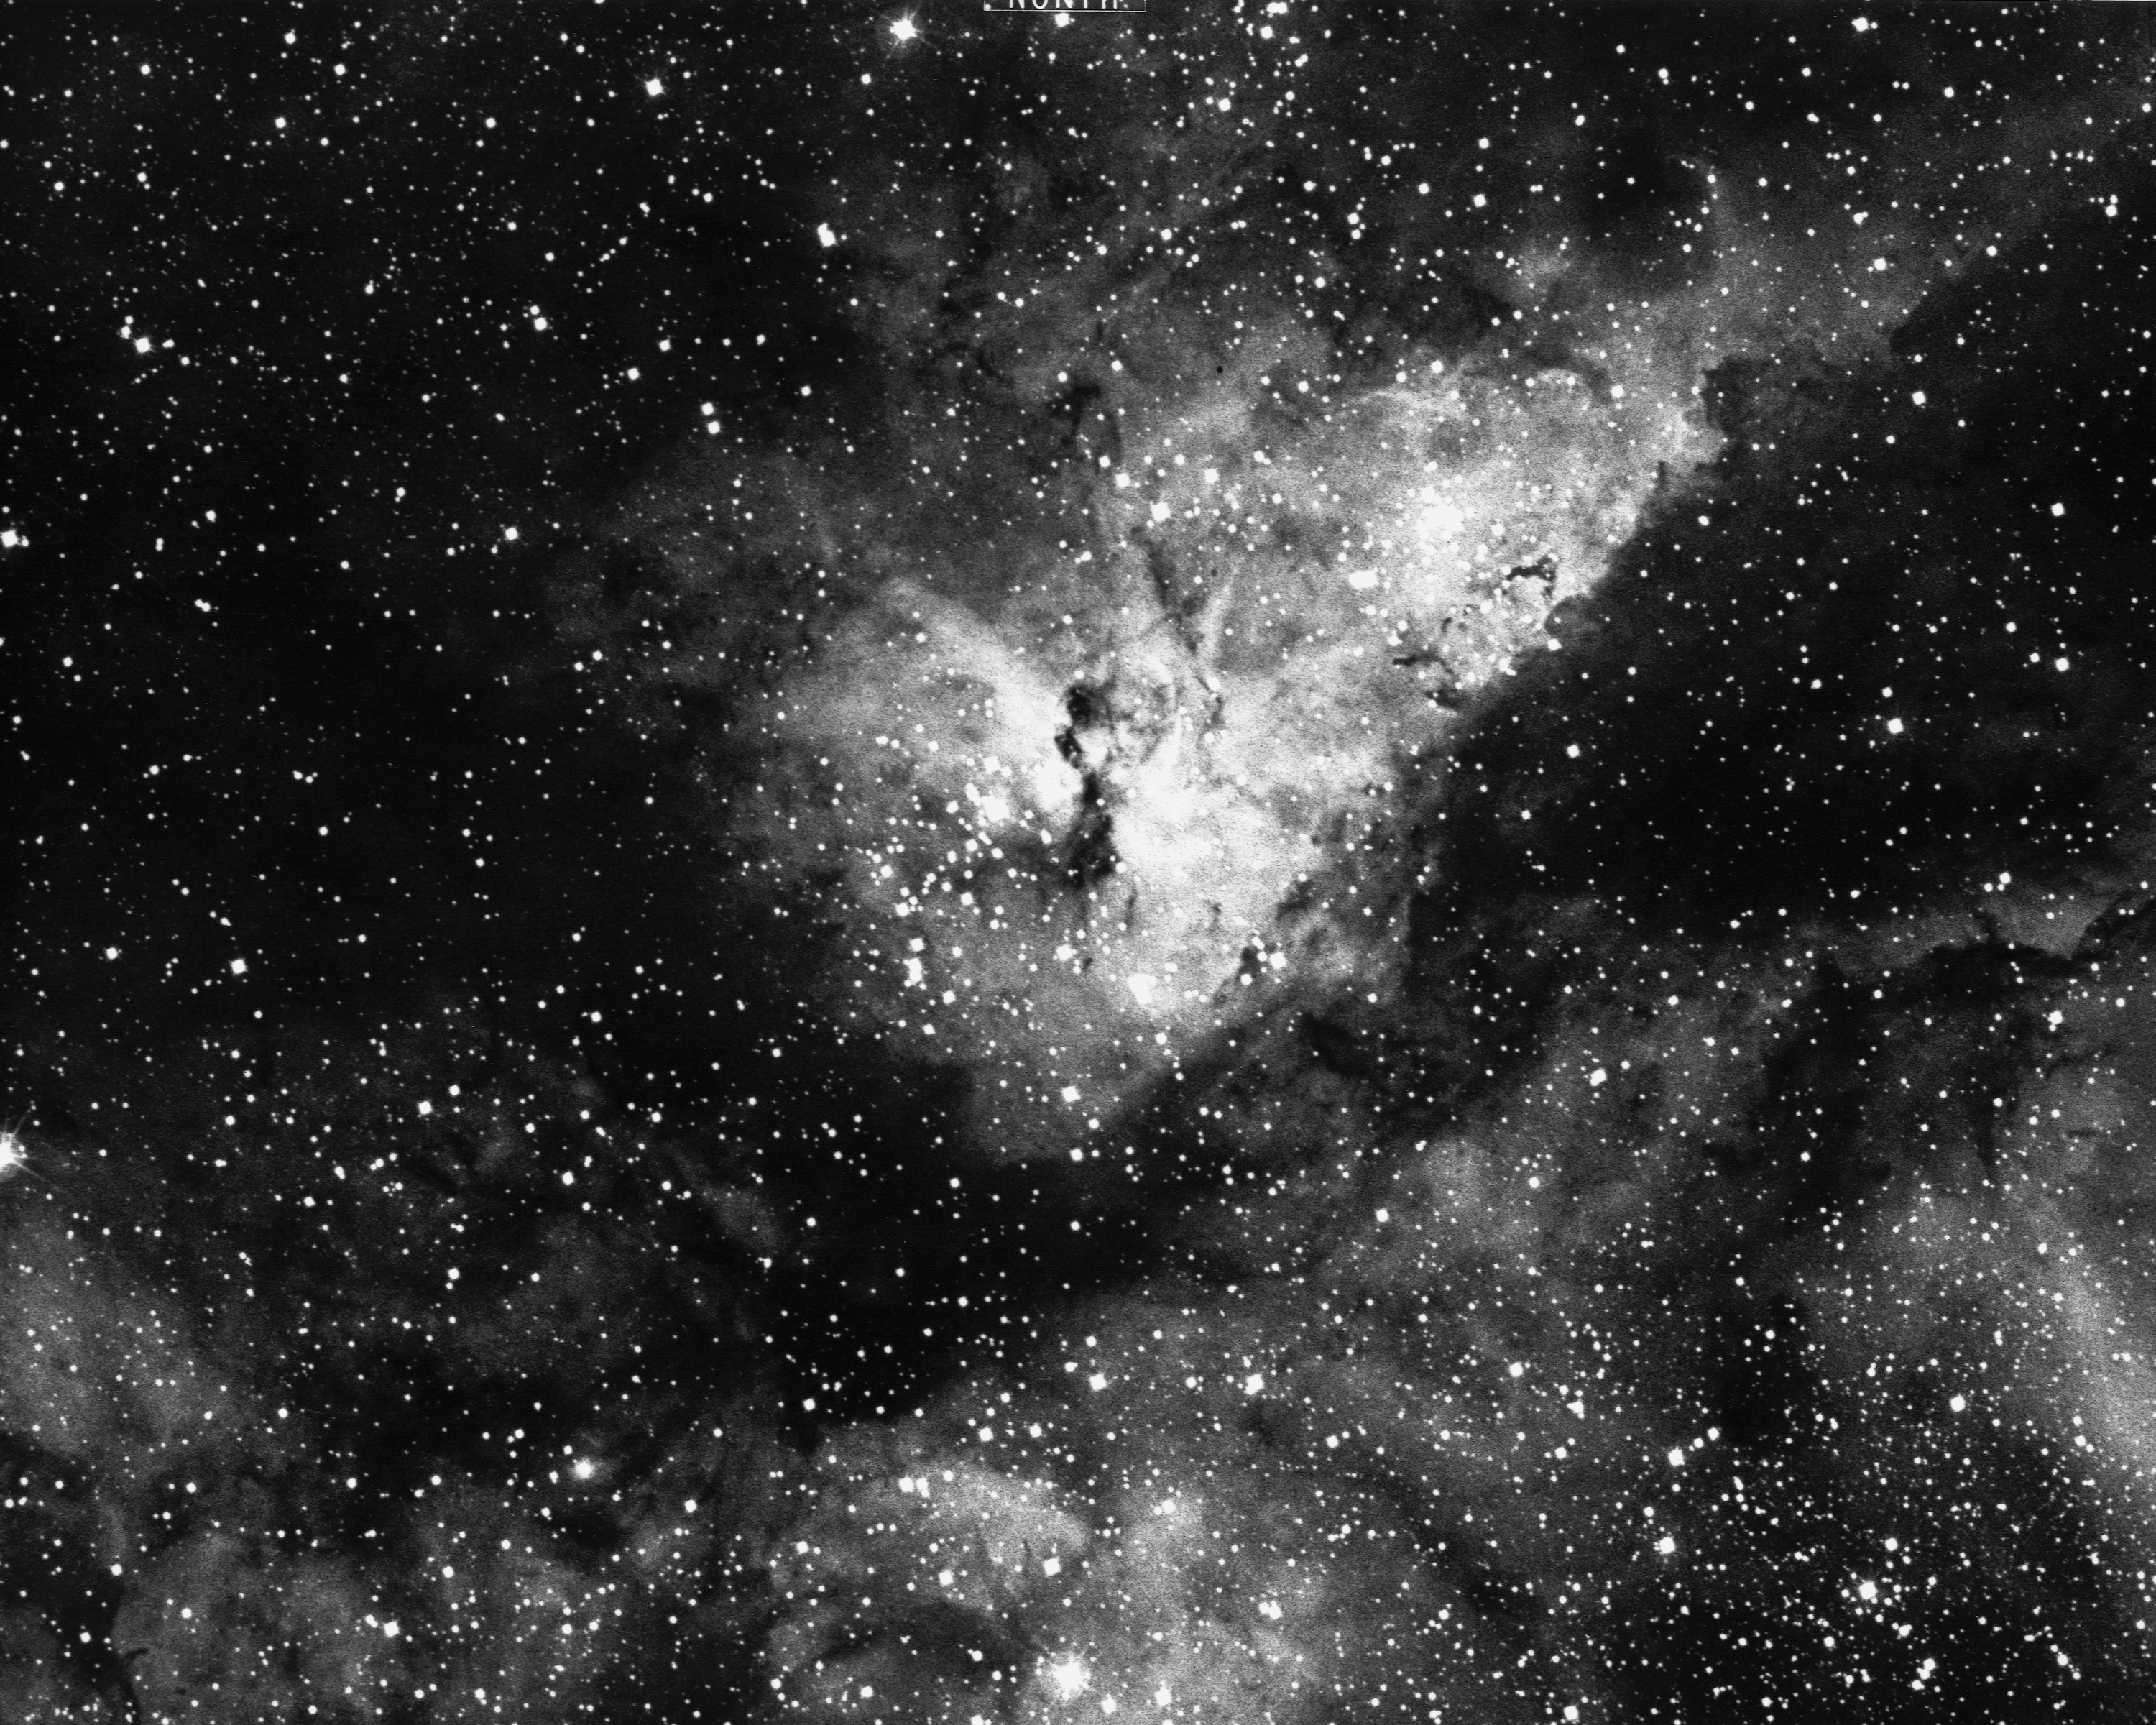

The Eta Carinae nebula, NGC 3372

The central portion of the Eta Carinae Nebula, NGC 3372, also known as the Keyhole Nebula, in the constellation of Carina. This gaseous bright nebula surrounds the peculiar variable star Eta Carinae, with overlying clouds of dark material. The nebula is 9000 light-years from Earth. Cerro Tololo 4-meter Blanco telescope, 1976: north is at the top.

Credit: NOIRLab/NSF/AURA